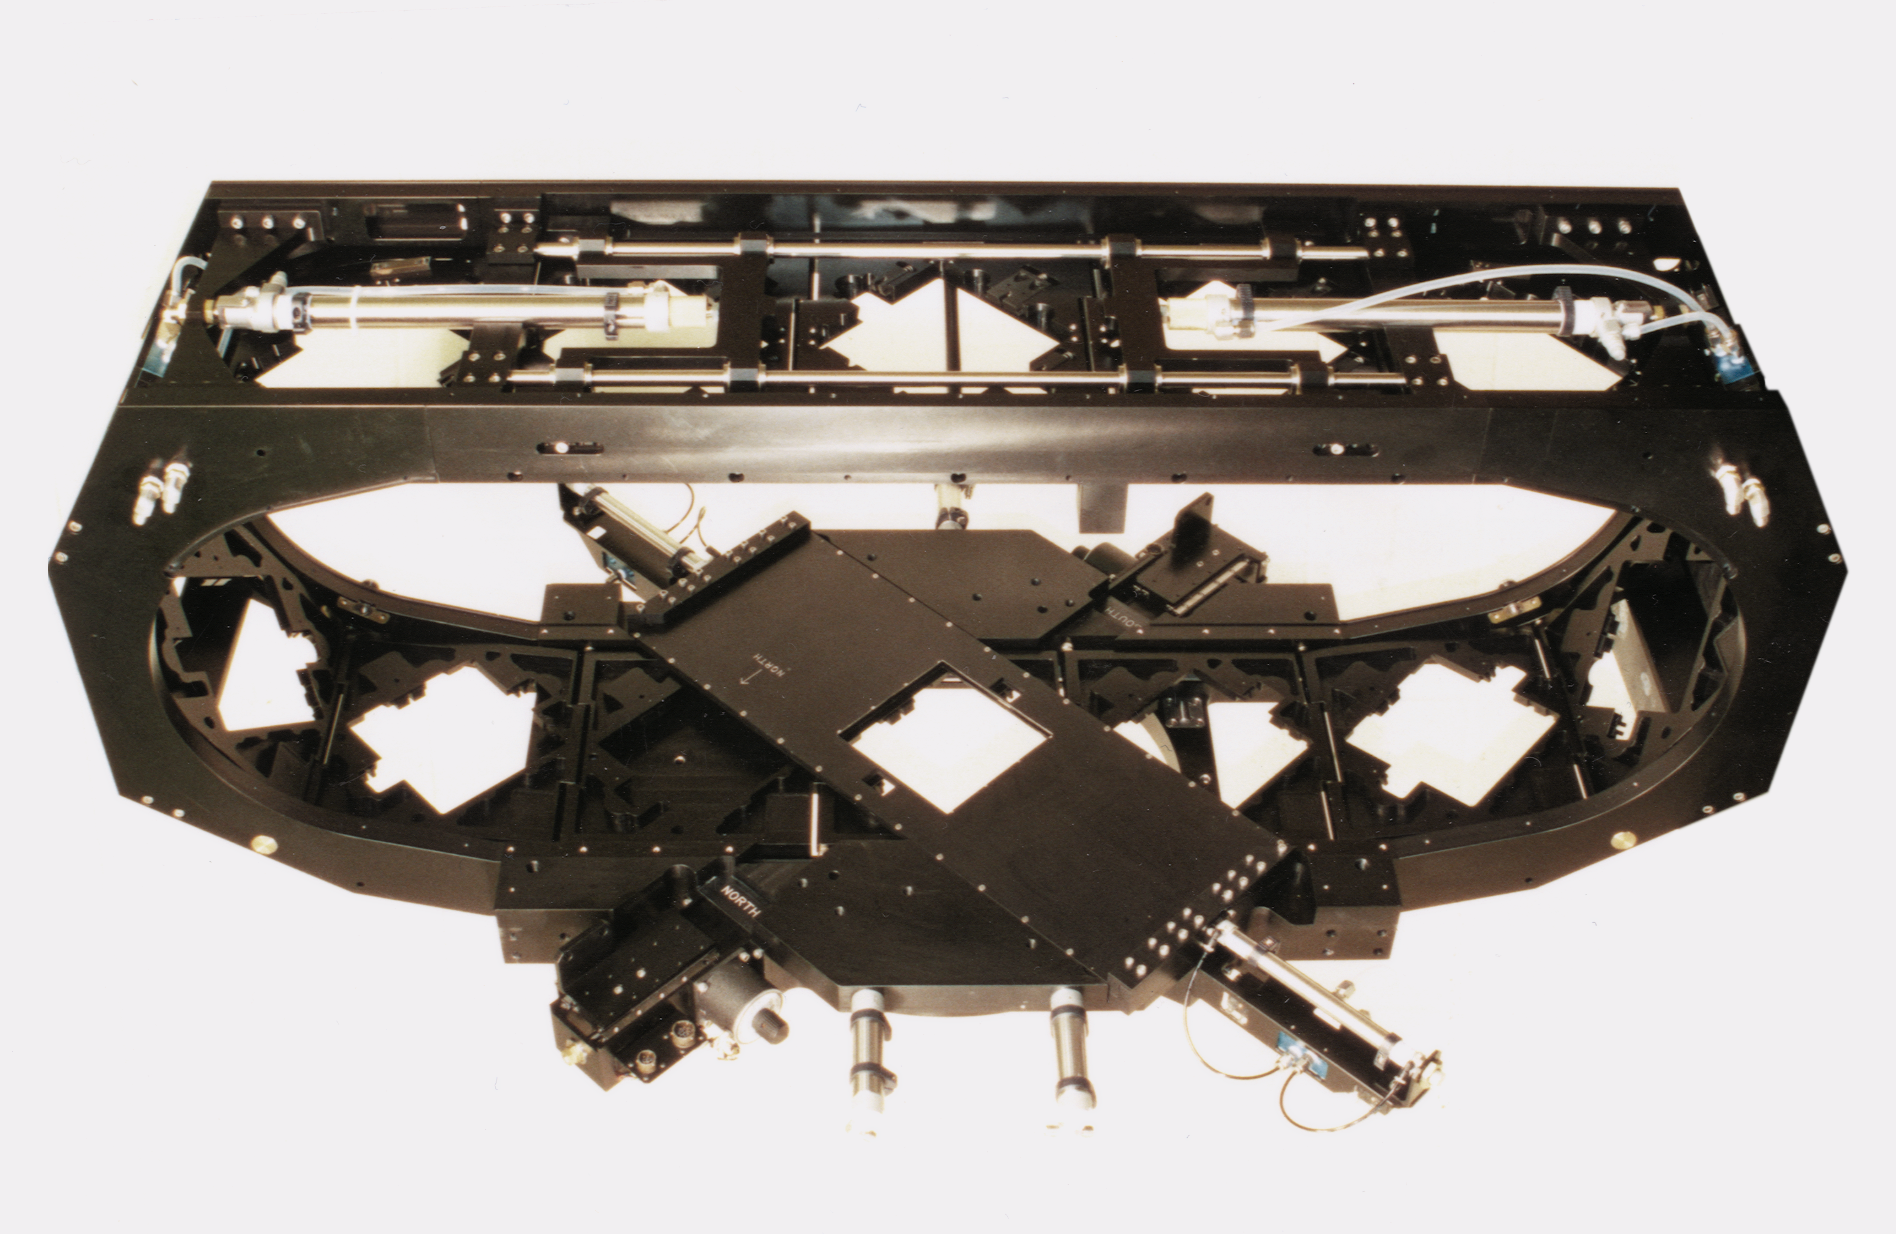

Mosaic filter track

The oval-shaped filter track assembly for the Mosaic multi-CCD camera, shown without the dewar.

Credit: NOIRLab/NSF/AURA